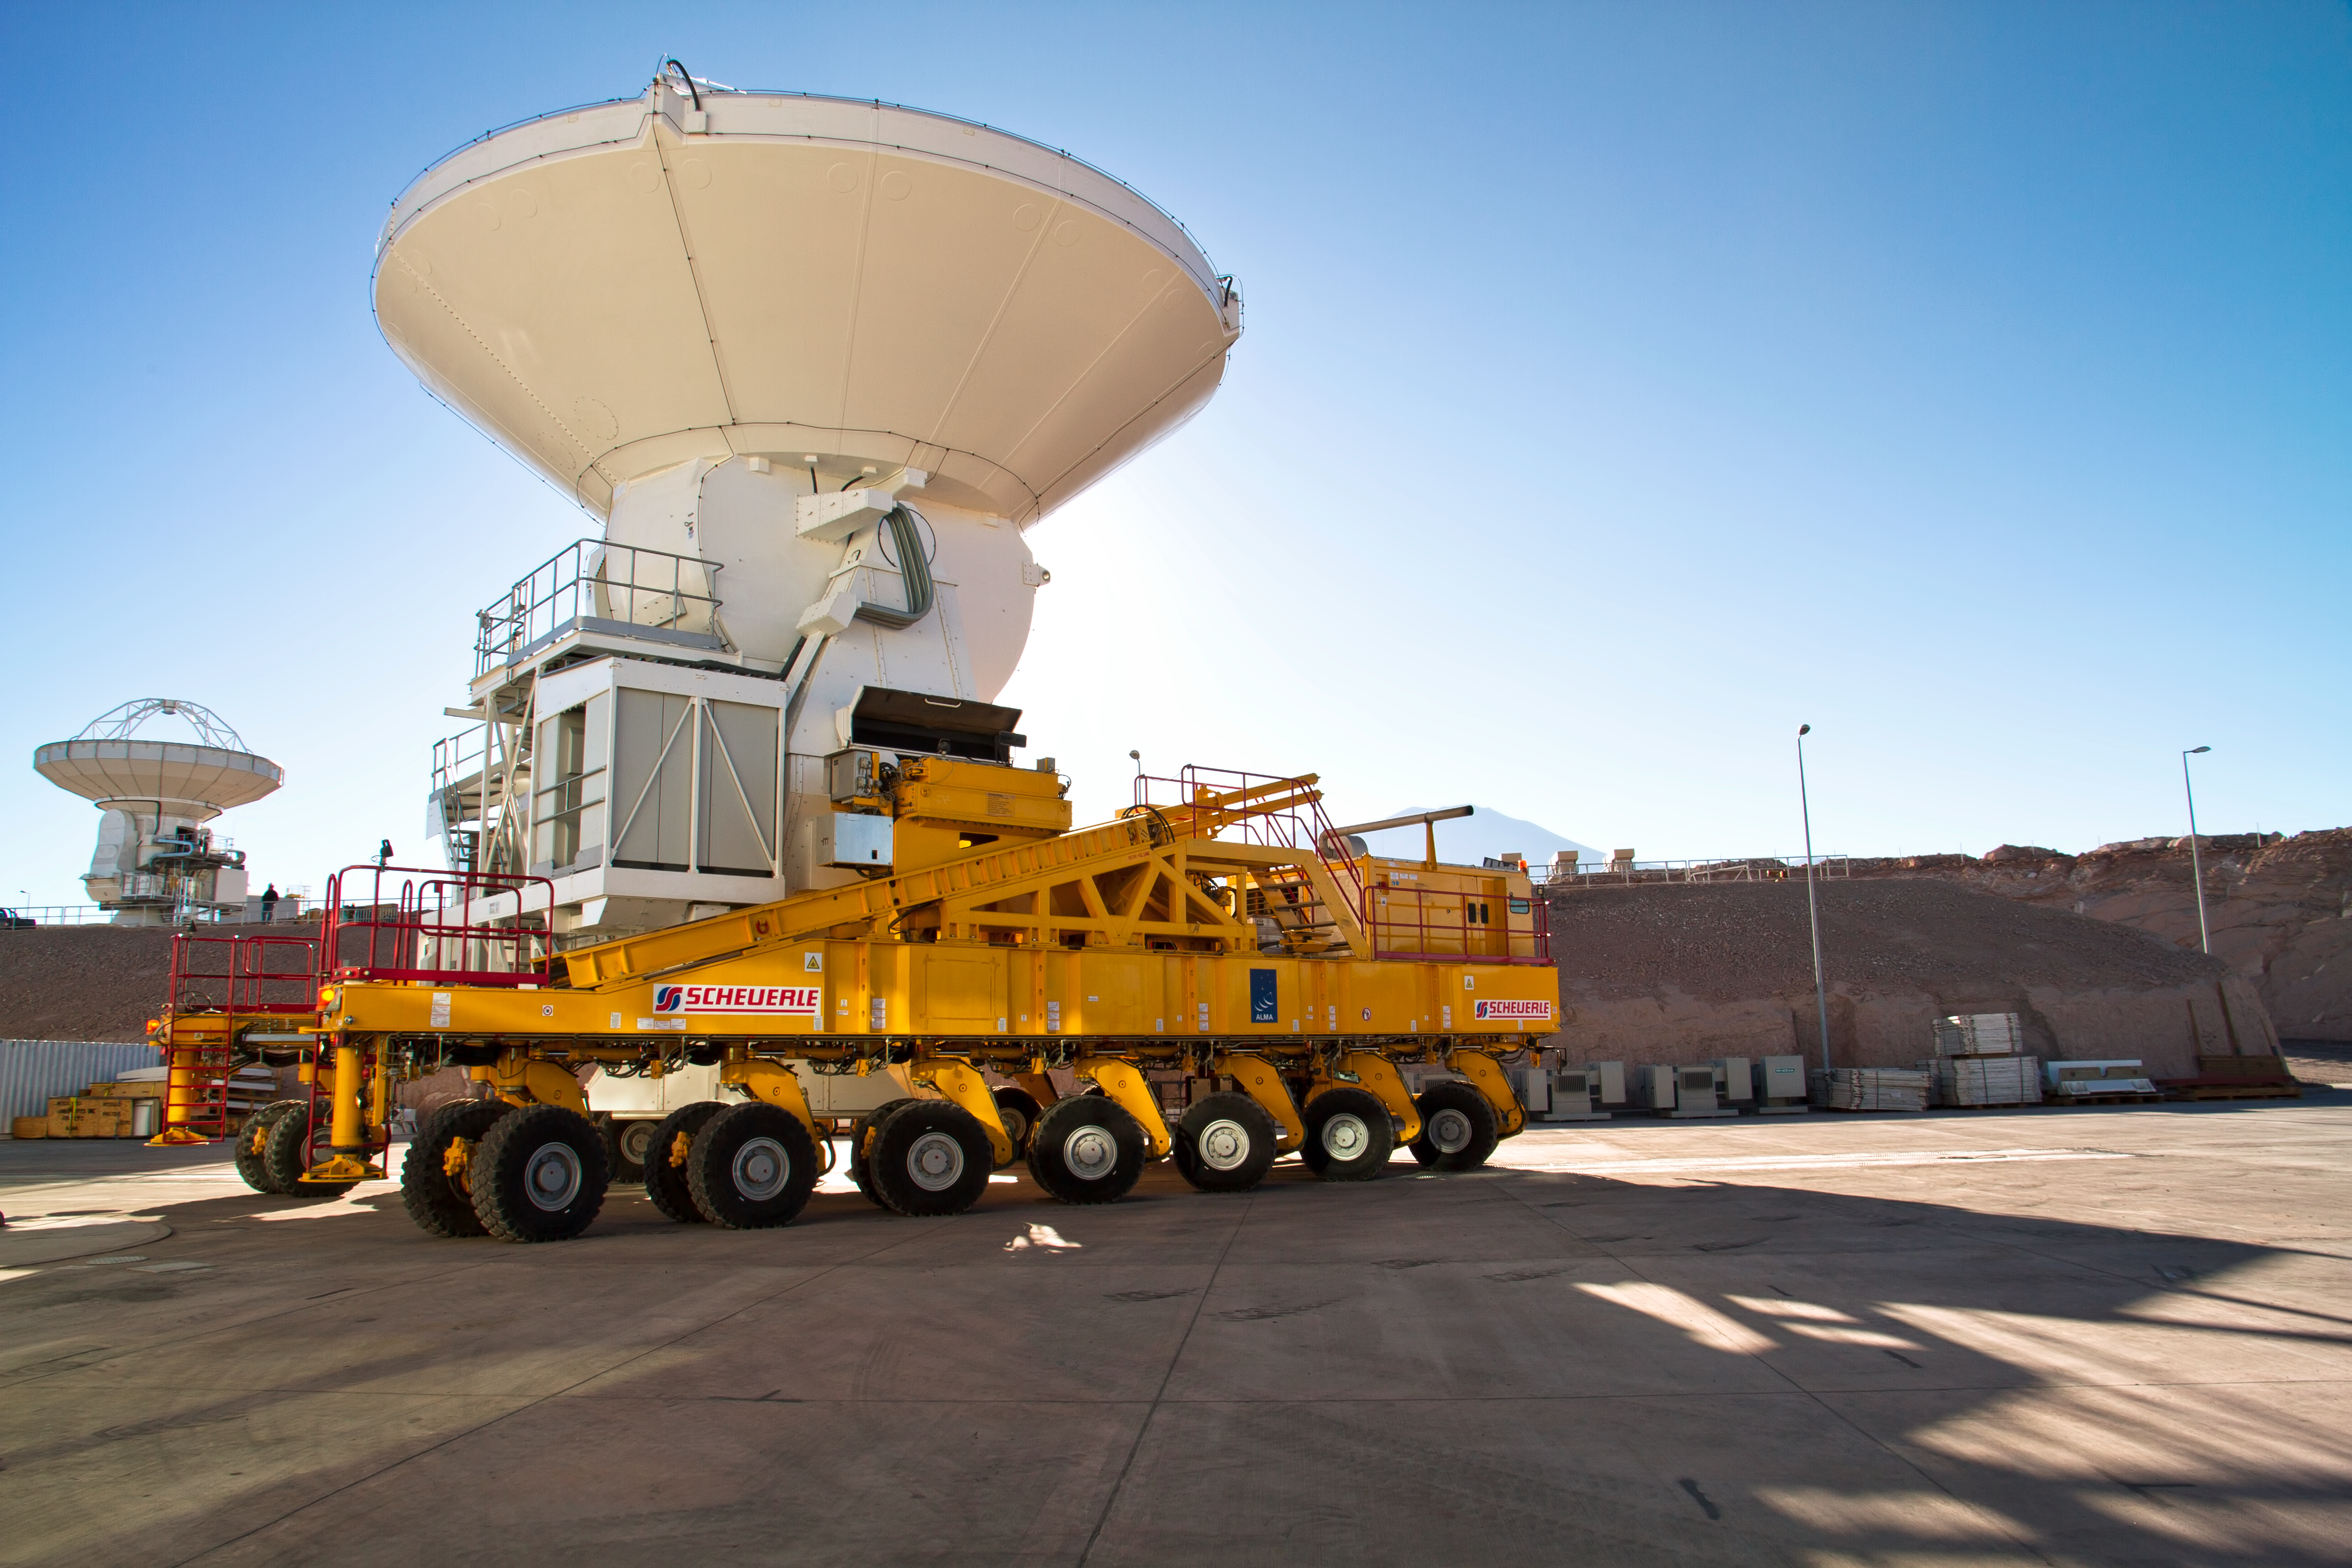

An ALMA antenna on the move

This photograph shows one of the 12-metre-diameter European antennas of the Atacama Large Millimeter/submillimeter Array (ALMA) being moved at the project’s Operations Support Facility. Since this photograph was taken, this antenna, and others like it, have been put into operation as ALMA has begun scientific observations with a partial array (see eso1137). Most recently, the Call for Proposals for ALMA’s next phase of observations closed on Thursday 12 July. Over 1100 proposals were received from astronomers around the world.

ALMA makes its observations on the Chajnantor plateau at an altitude of 5000 metres. Once construction is completed, ALMA will have an array of 66 high-precision 12-metre- and 7-metre-diameter antennas, spread over distances of up to 16 kilometres, working together as a single telescope at wavelengths of 0.32 to 3.6 millimetres. More than half of the 66 antennas are already on Chajnantor (see ann12035). Twenty-five ALMA antennas are being provided by ESO through a contract with the European AEM Consortium, 25 antennas are being provided by North America, and 16 by East Asia.

The antennas, each weighing about 100 tonnes, are assembled and tested at the Operations Support Facility, high in Chile’s Atacama region, at an altitude of 2900 metres. They are moved from there to the Chajnantor plateau, 5000 metres above sea level, with the help of two specially designed ALMA antenna transporters — huge vehicles that drive on 28 tyres, are 10 metres wide, 20 metres long and 6 metres high, weigh 130 tonnes, and have as much power as two Formula 1 engines. One of the transporters, named Otto, is being used in this photograph, which was taken when the first European antenna was handed over to the observatory in April 2011.

ALMA, an international astronomy facility, is a partnership of Europe, North America and East Asia in cooperation with the Republic of Chile. ALMA construction and operations are led on behalf of Europe by ESO, on behalf of North America by the National Radio Astronomy Observatory (NRAO), and on behalf of East Asia by the National Astronomical Observatory of Japan (NAOJ). The Joint ALMA Observatory (JAO) provides the unified leadership and management of the construction, commissioning and operation of ALMA.

Credit: ESO/S. Rossi